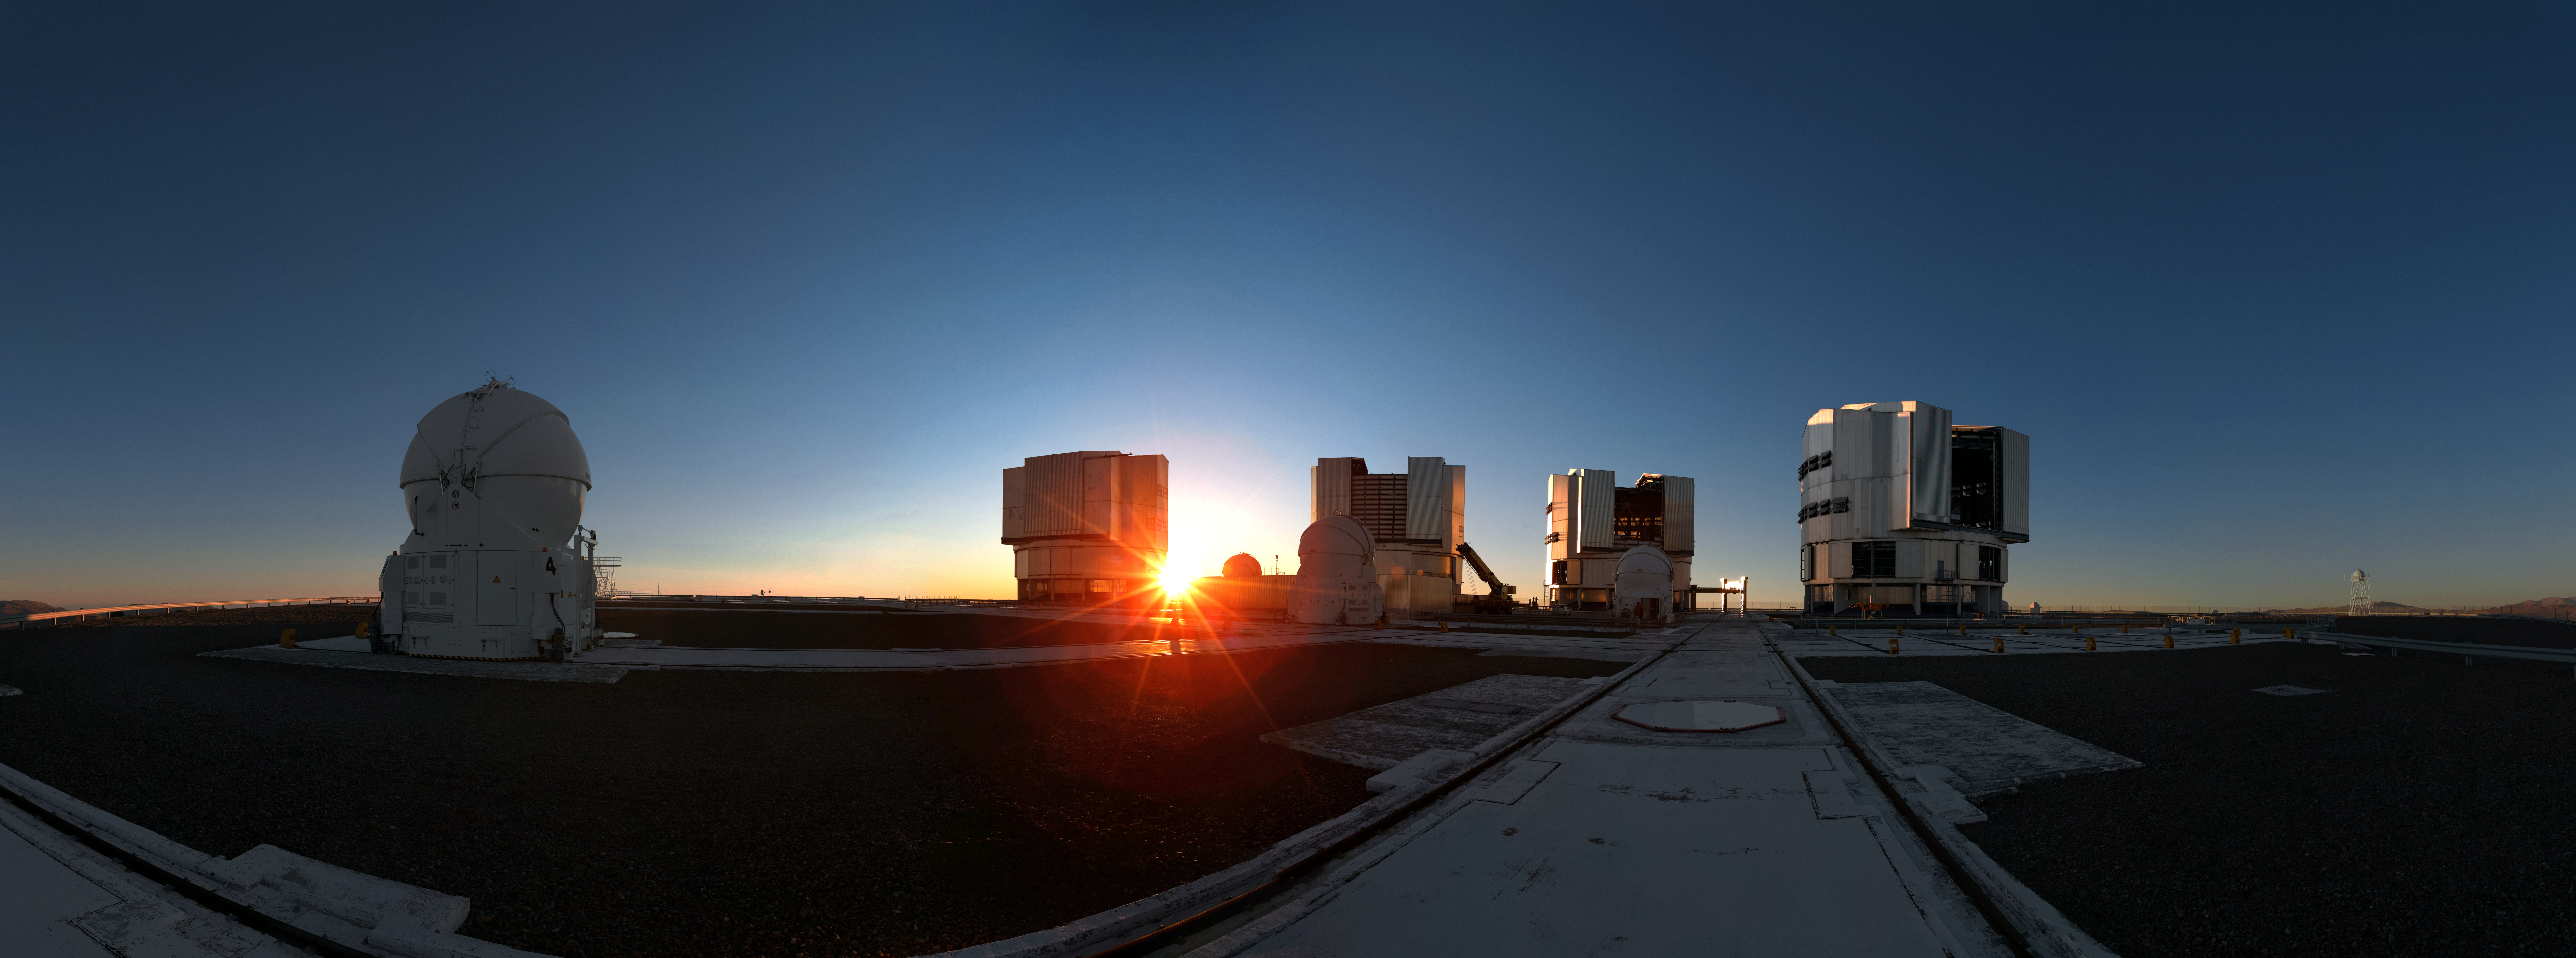

Peek-a-boo atop Paranal

The Sun peeks out from behind the Unit Telescopes of ESO's Very Large Telescope (VLT) during sunset at the Paranal Observatory in northern Chile. Astronomers often visit the Paranal platform to admire this spectacular sight before beginning a night of observations.

Credit: Jean-Marc Lecleire/PNA/ESO